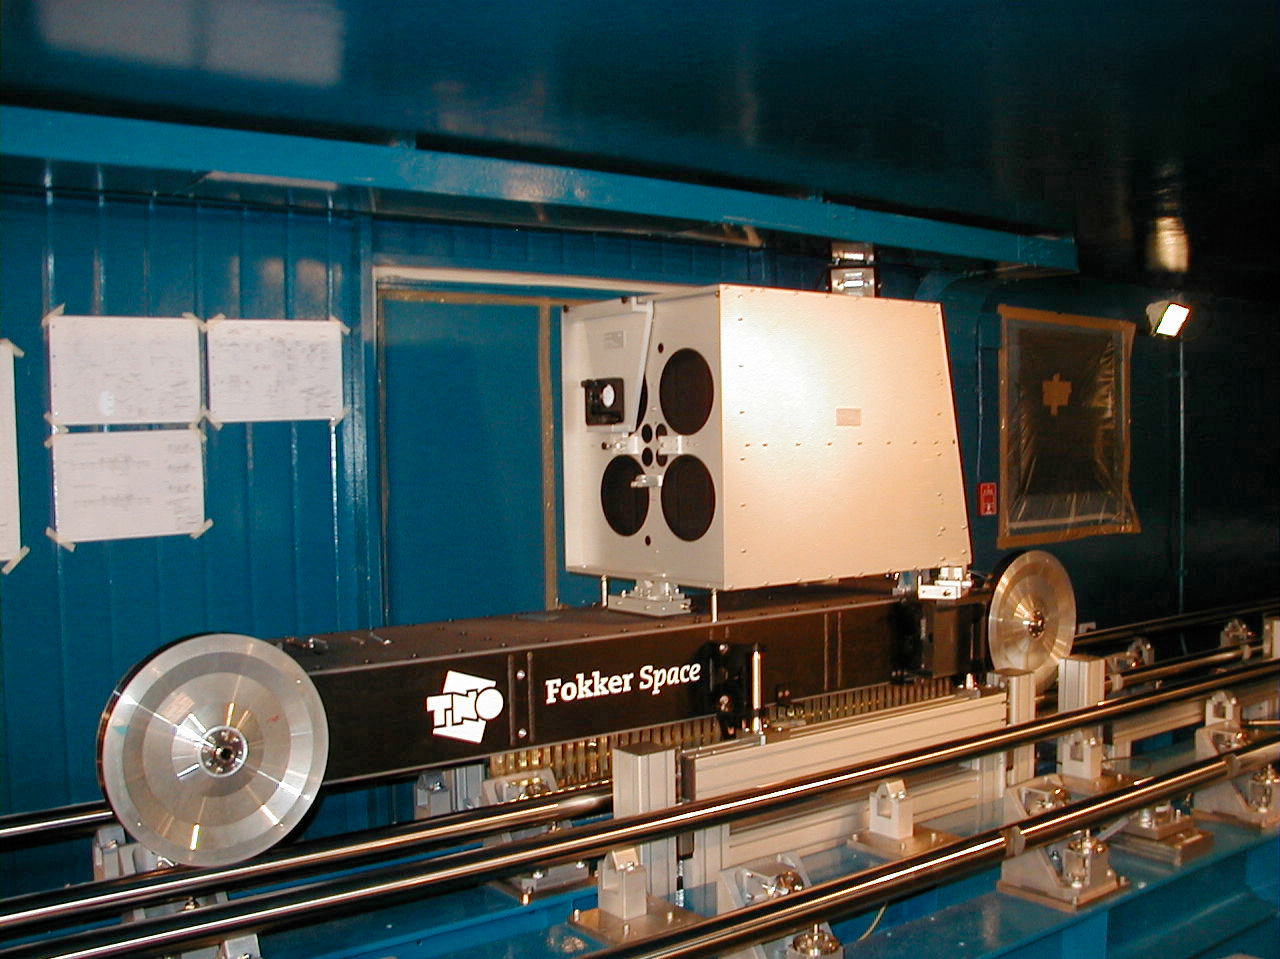

VLTI Delay Line retroreflector carriage

A side view of the VLTI Delay Line retroreflector carriage on its rails in the Interferometric Tunnel.

(This digital photo was obtained on September 25, 2000).

Credit: ESO